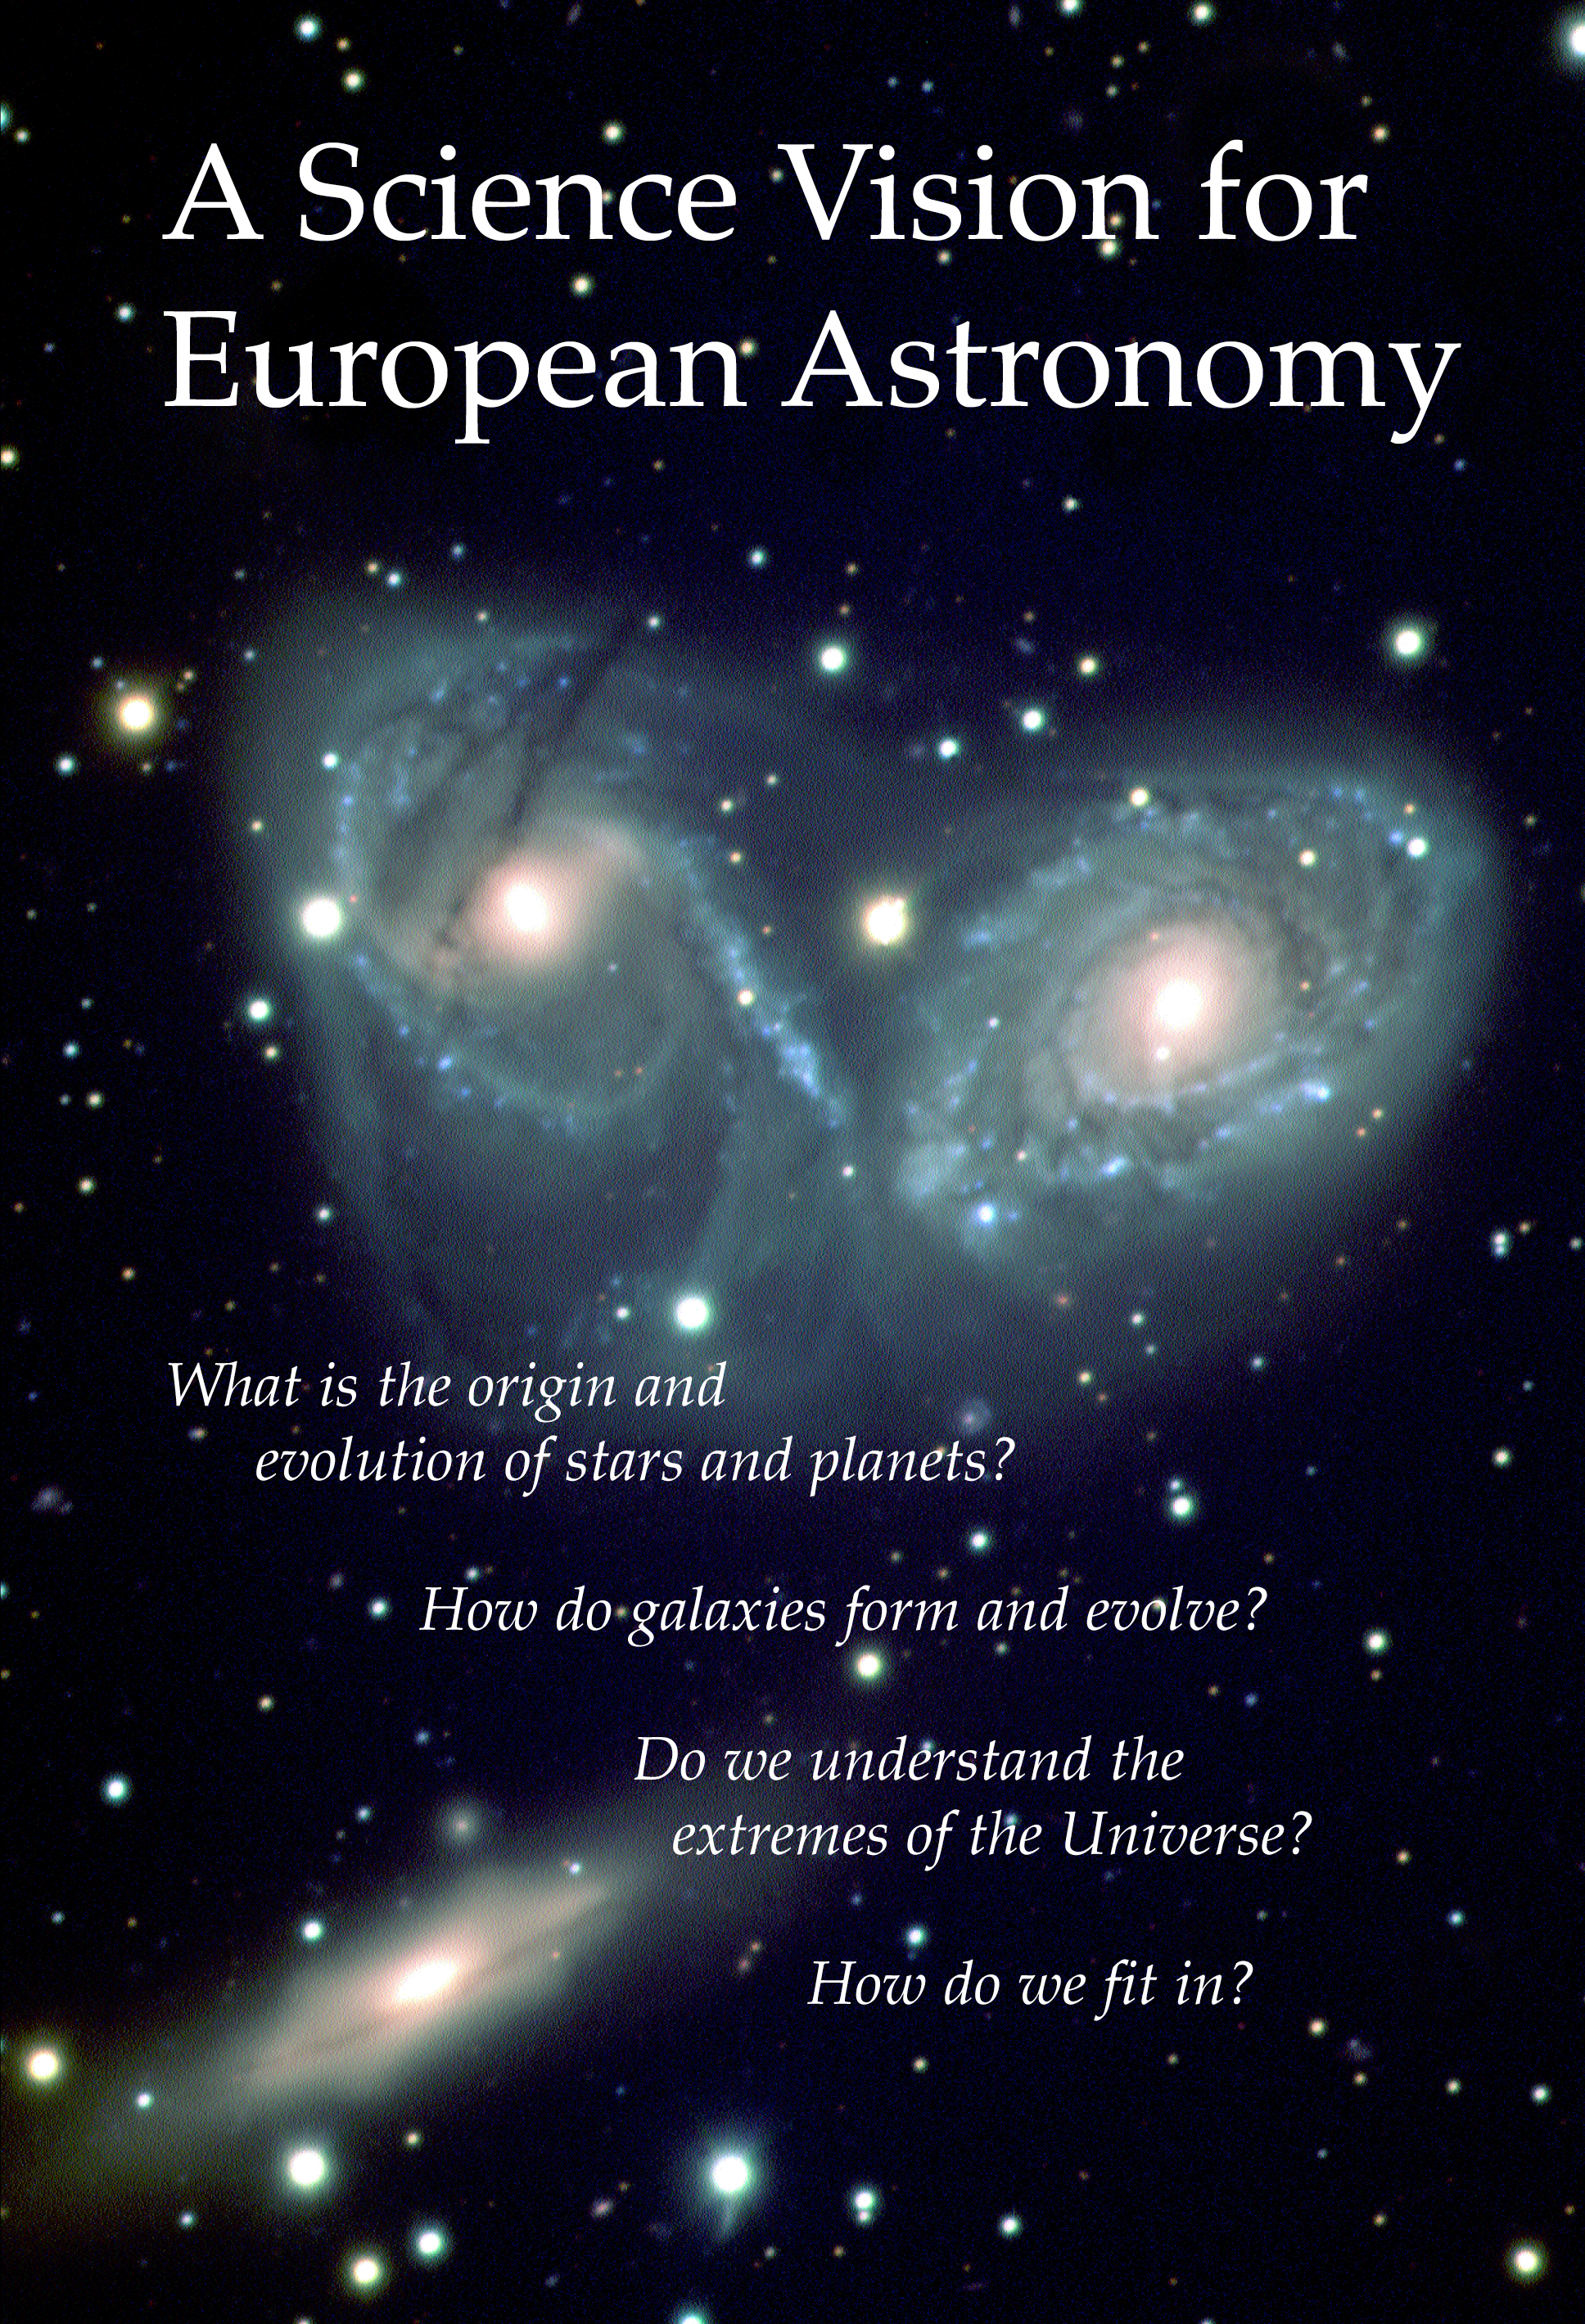

Cover page of the Science Vision

Today, astronomers share their global Science Vision for European Astronomy in the next two decades. The vision is contained in a 160-page book available from the participating funding agencies. It is also available for download as a PDF file.

Credit: ASTRONET